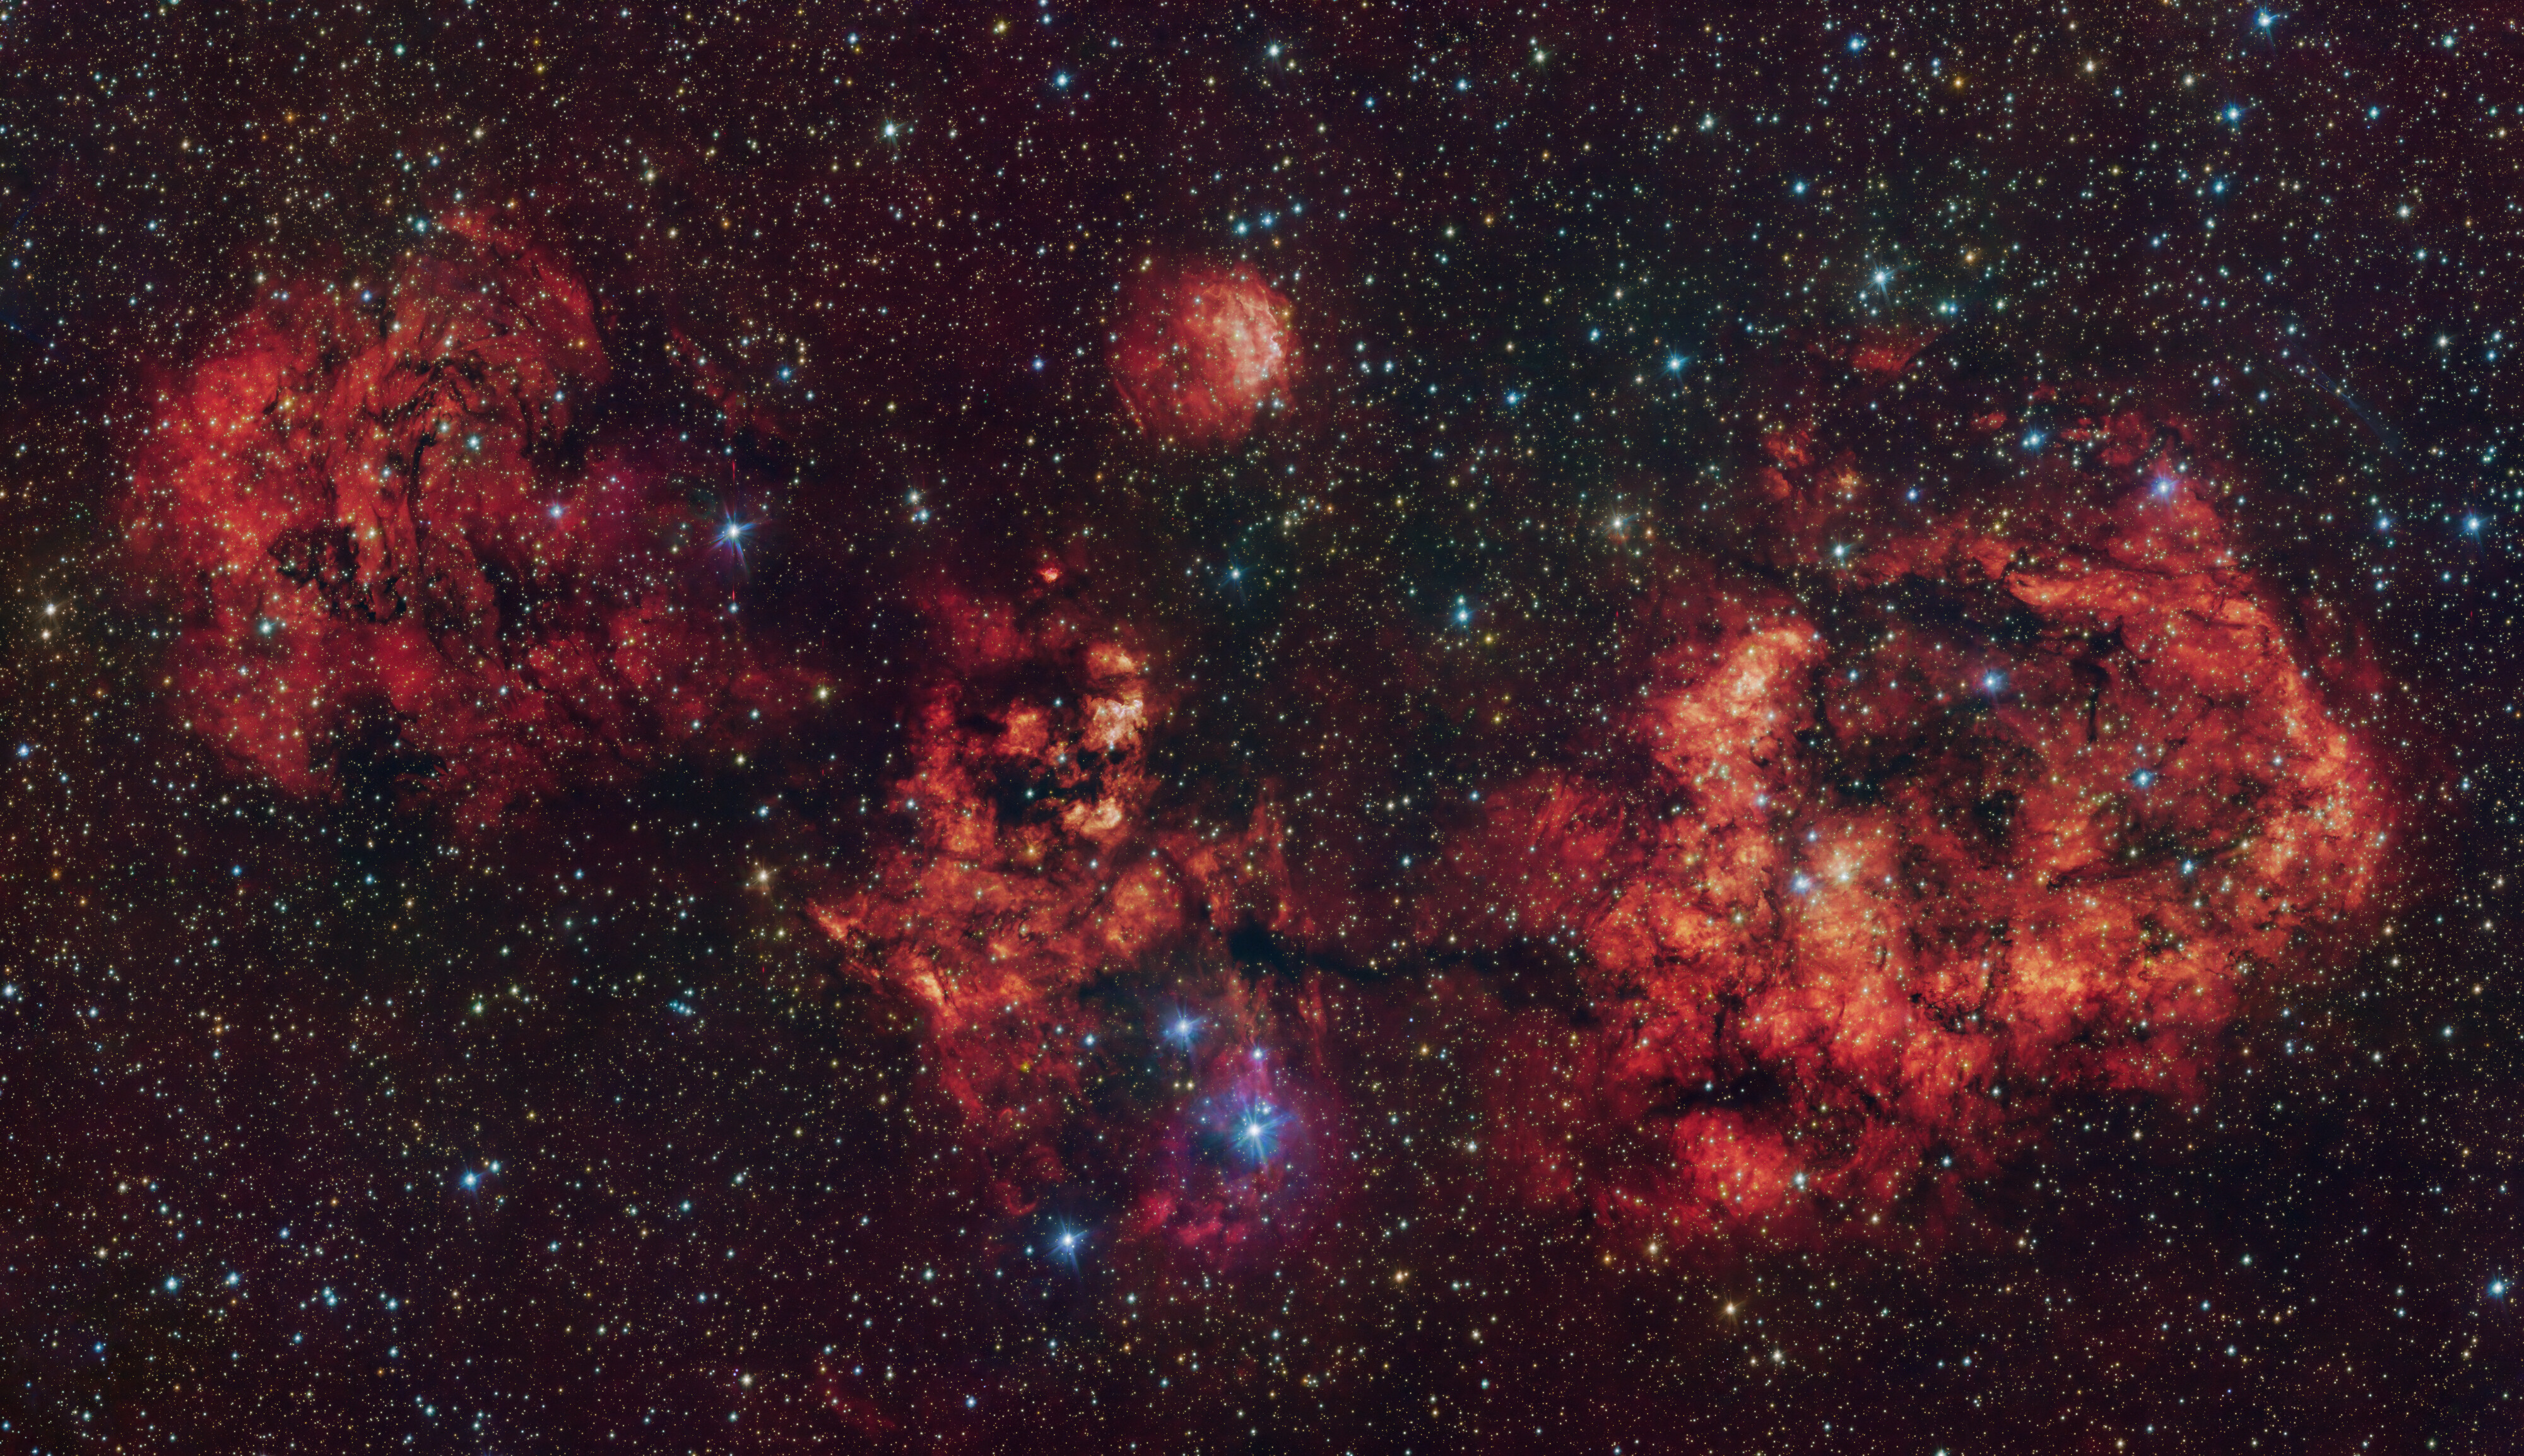

The RCW 94/95 nebulae in visible light

This image shows a cloud of gas and dust, shaped like a cosmic bat. The image was obtained in visible light with the VLT Survey Telescope (VST), hosted at ESO’s Paranal Observatory in Chile. The intense red glow comes from hydrogen atoms ionised by the intense radiation of young stars within the cloud.

The most prominent clouds here are RCW 94, which represents the right wing of the bat, and RCW 95, which forms the body, while the other parts of the bat have no official designation.

Credit: ESO/VPHAS+ team